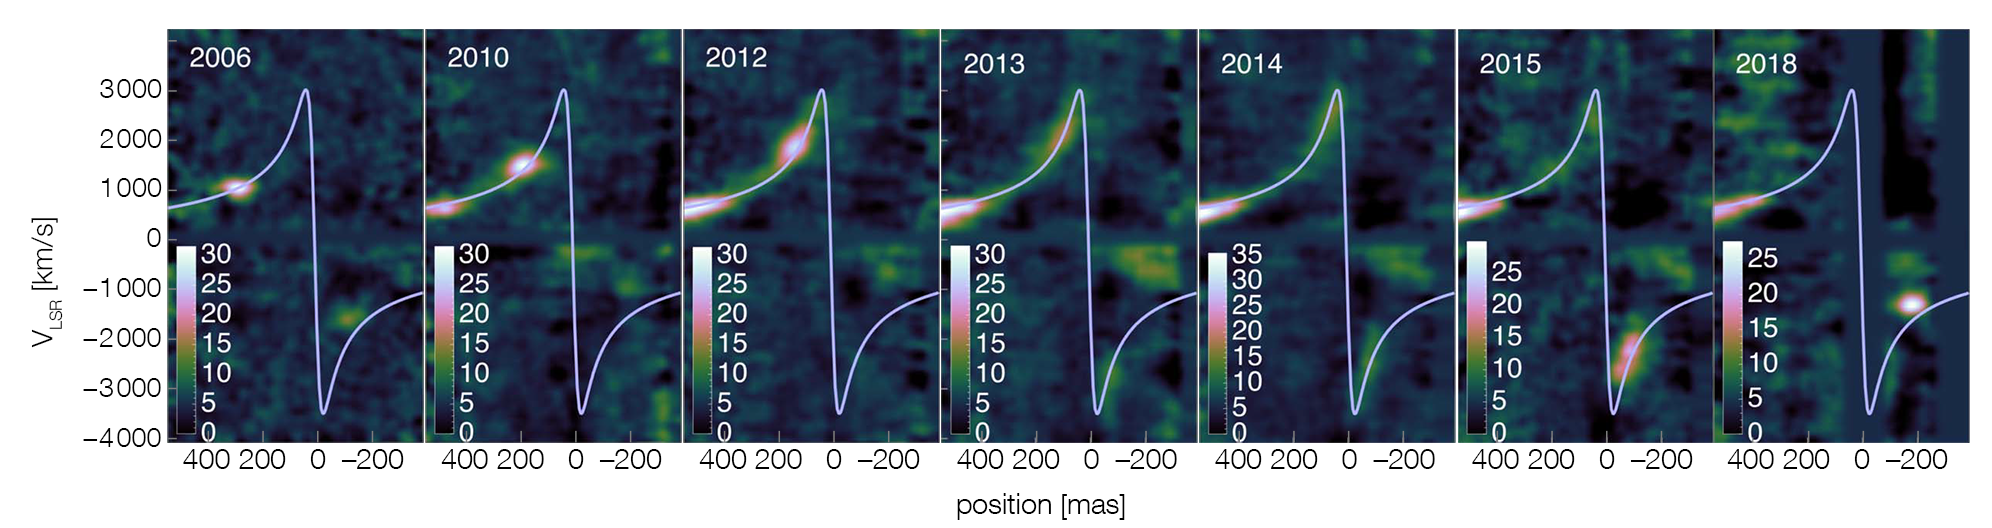

Series of position-velocity diagrams of G2 obtained with SINFONI at the VLT

In these position-velocity diagrams of the G2 star, we can see how the initially compact gas cloud gets stretched ever more as it moves along the orbit (blue line). It starts to swing around the supermassive black hole in 2013, in 2014 (at nominal pericentre passage) roughly equal amounts of gas are on the red- and blue-shifted sides, and in 2015, G2 has completely moved around. In 2018 the cloud appears more compact again, as expected in tidal evolution. Note the deviation from the Keplerian orbit in 2018, showing that the object has slowed down during pericentre passage.

Credit: ESO/Gillessen et al. (2019)